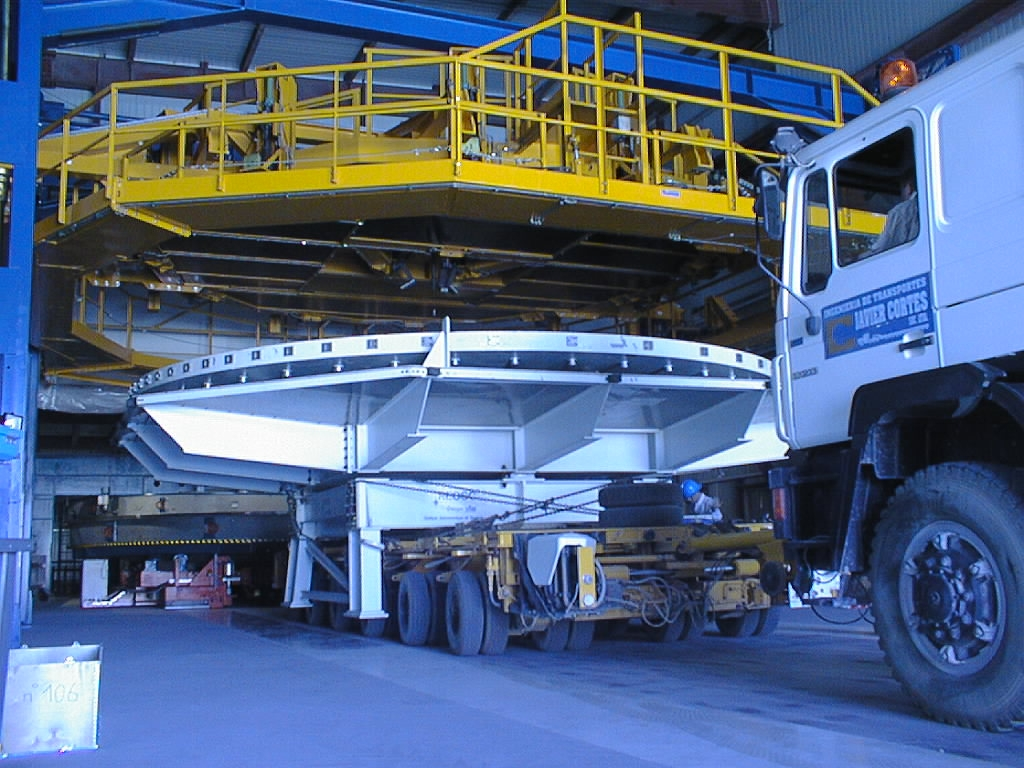

VLT dummy mirror meets the mirror handling tool

Here it is placed directly underneath the Mirror Handling Tool which will lift the mirror off the box. The lower part of the VLT Mirror Coating Plant, the arrival of which was documented by ESO Press Photos eso9722, is seen in the background.

Credit: ESO